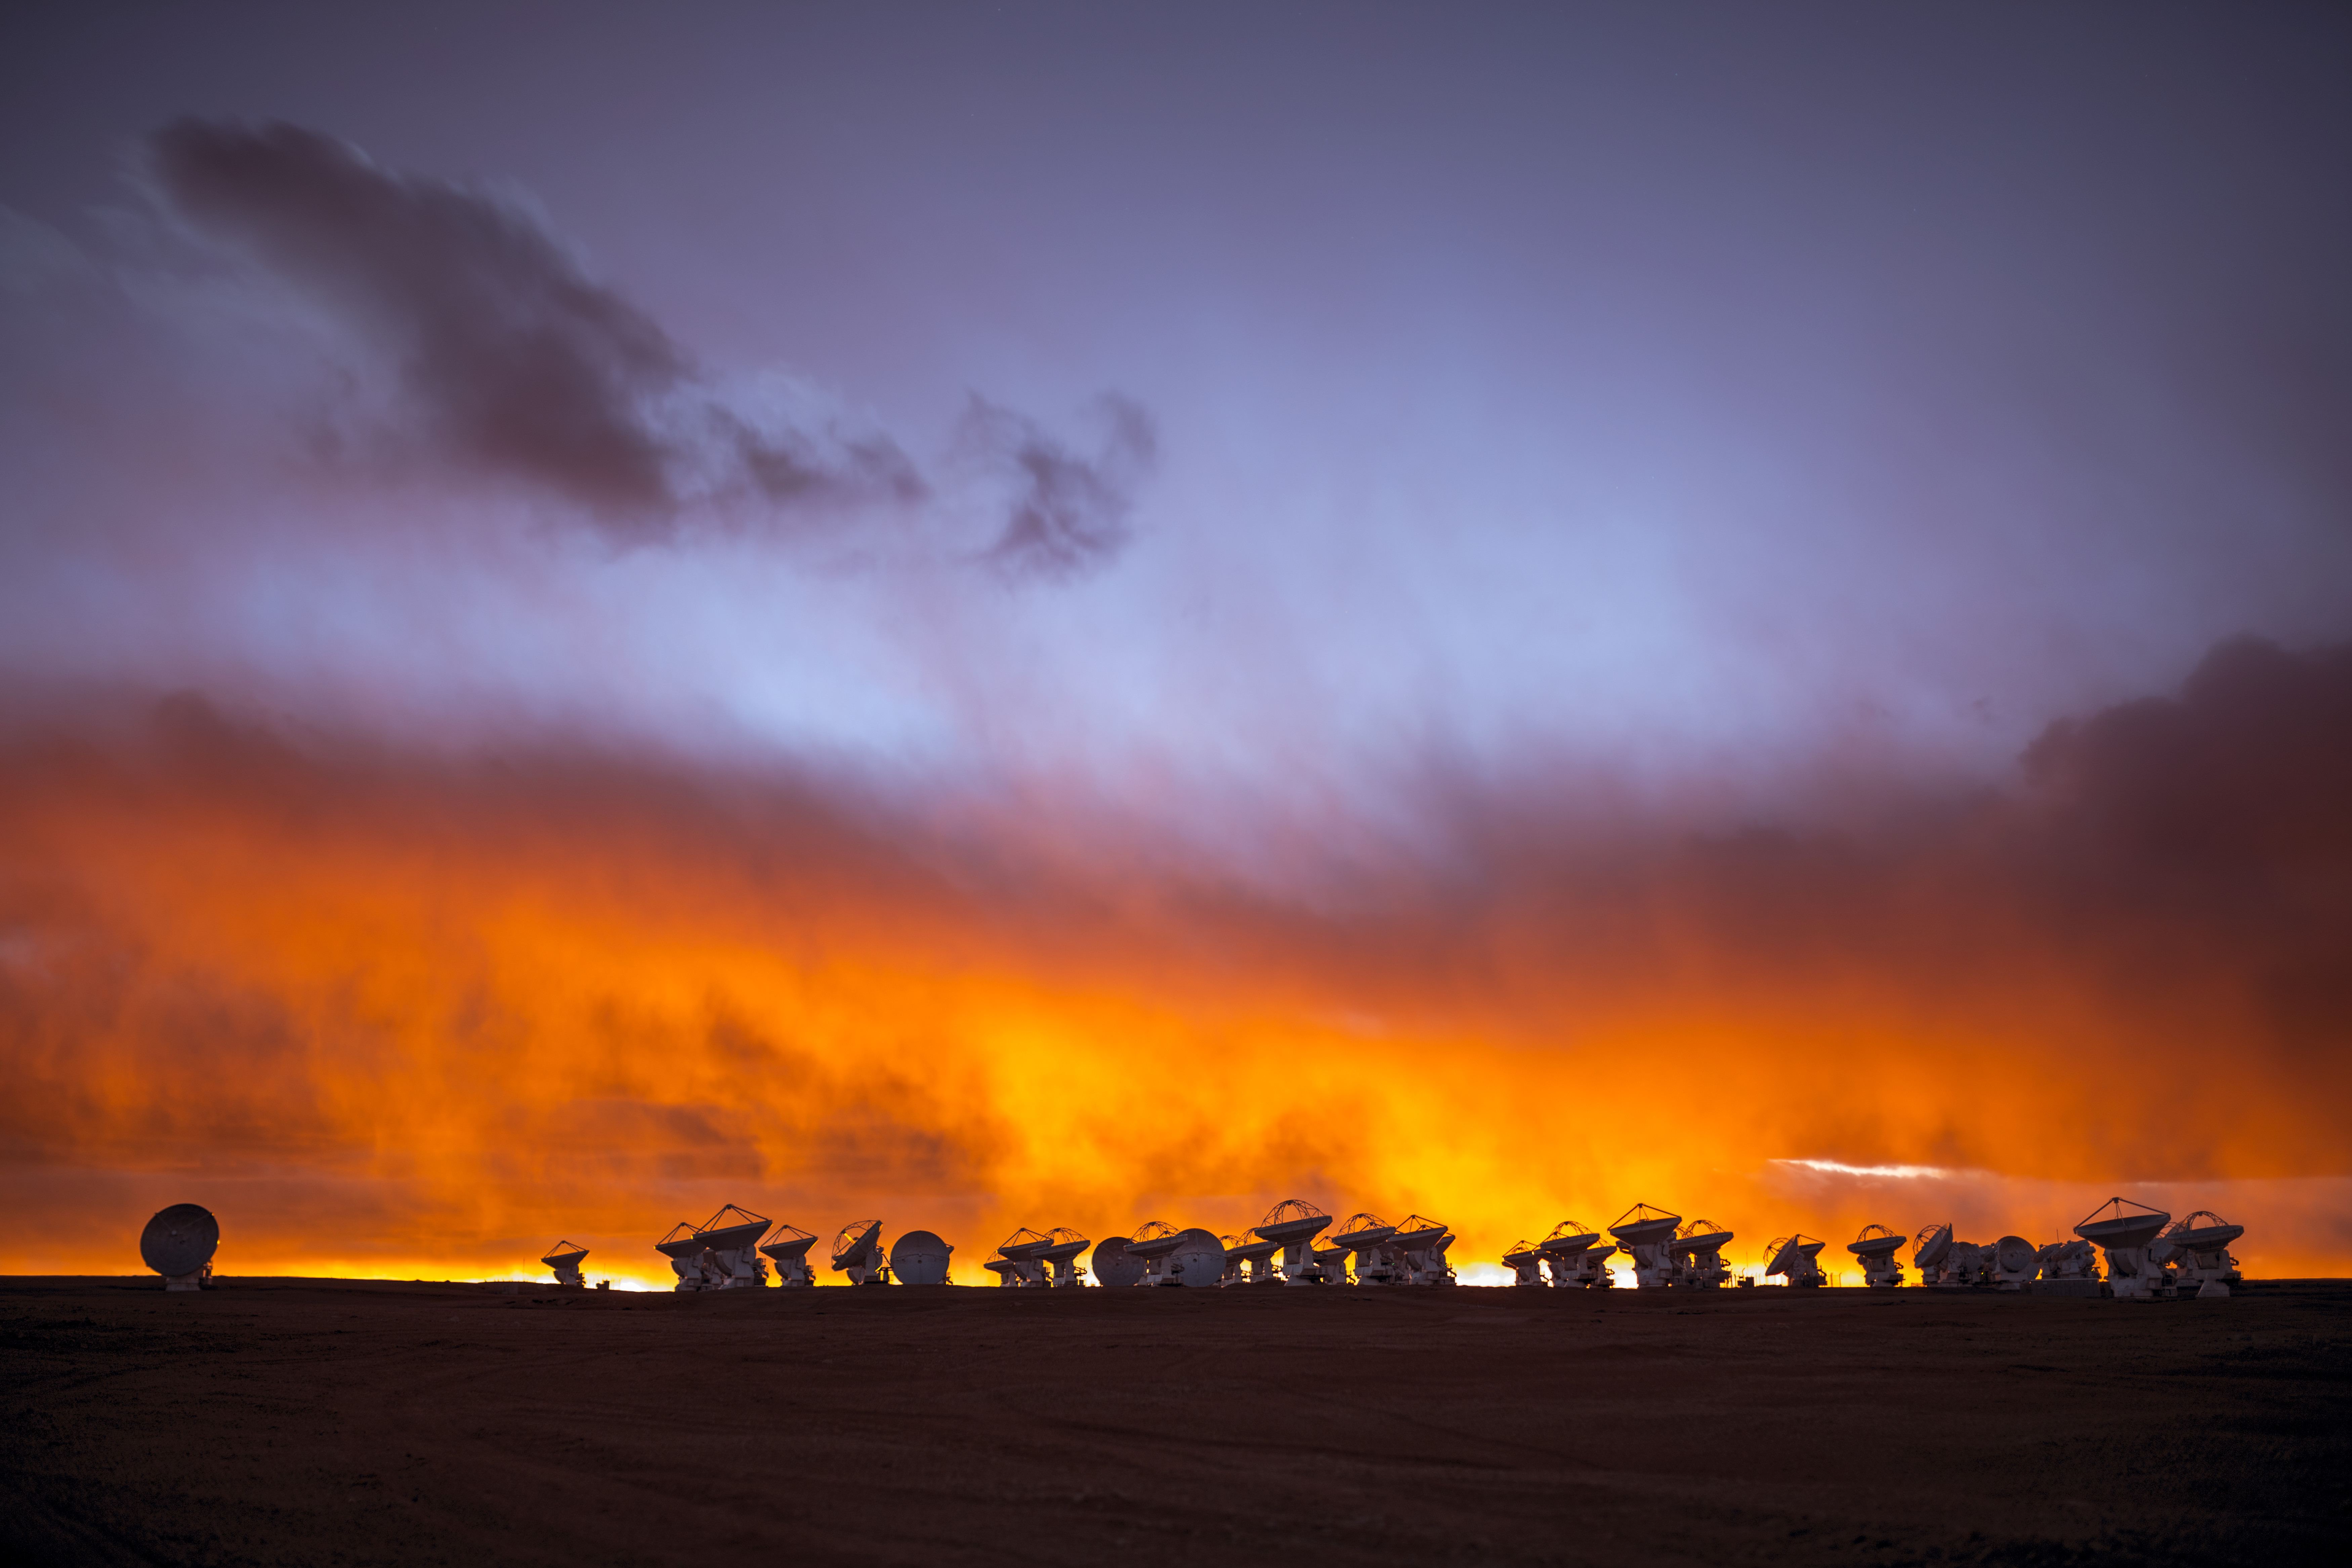

A scorching soufflé

The skies over the Chilean Andes are never boring.This image of the plateau at Chajnantor, 5000 meters above sea level, and home to the 66 antennas comprising the ALMA Observatory, shows strong winds and thick cloud approaching at sunset, resulting in an amazingly dramatic and fiery scene.

Credit: B. Tafreshi (ESO)